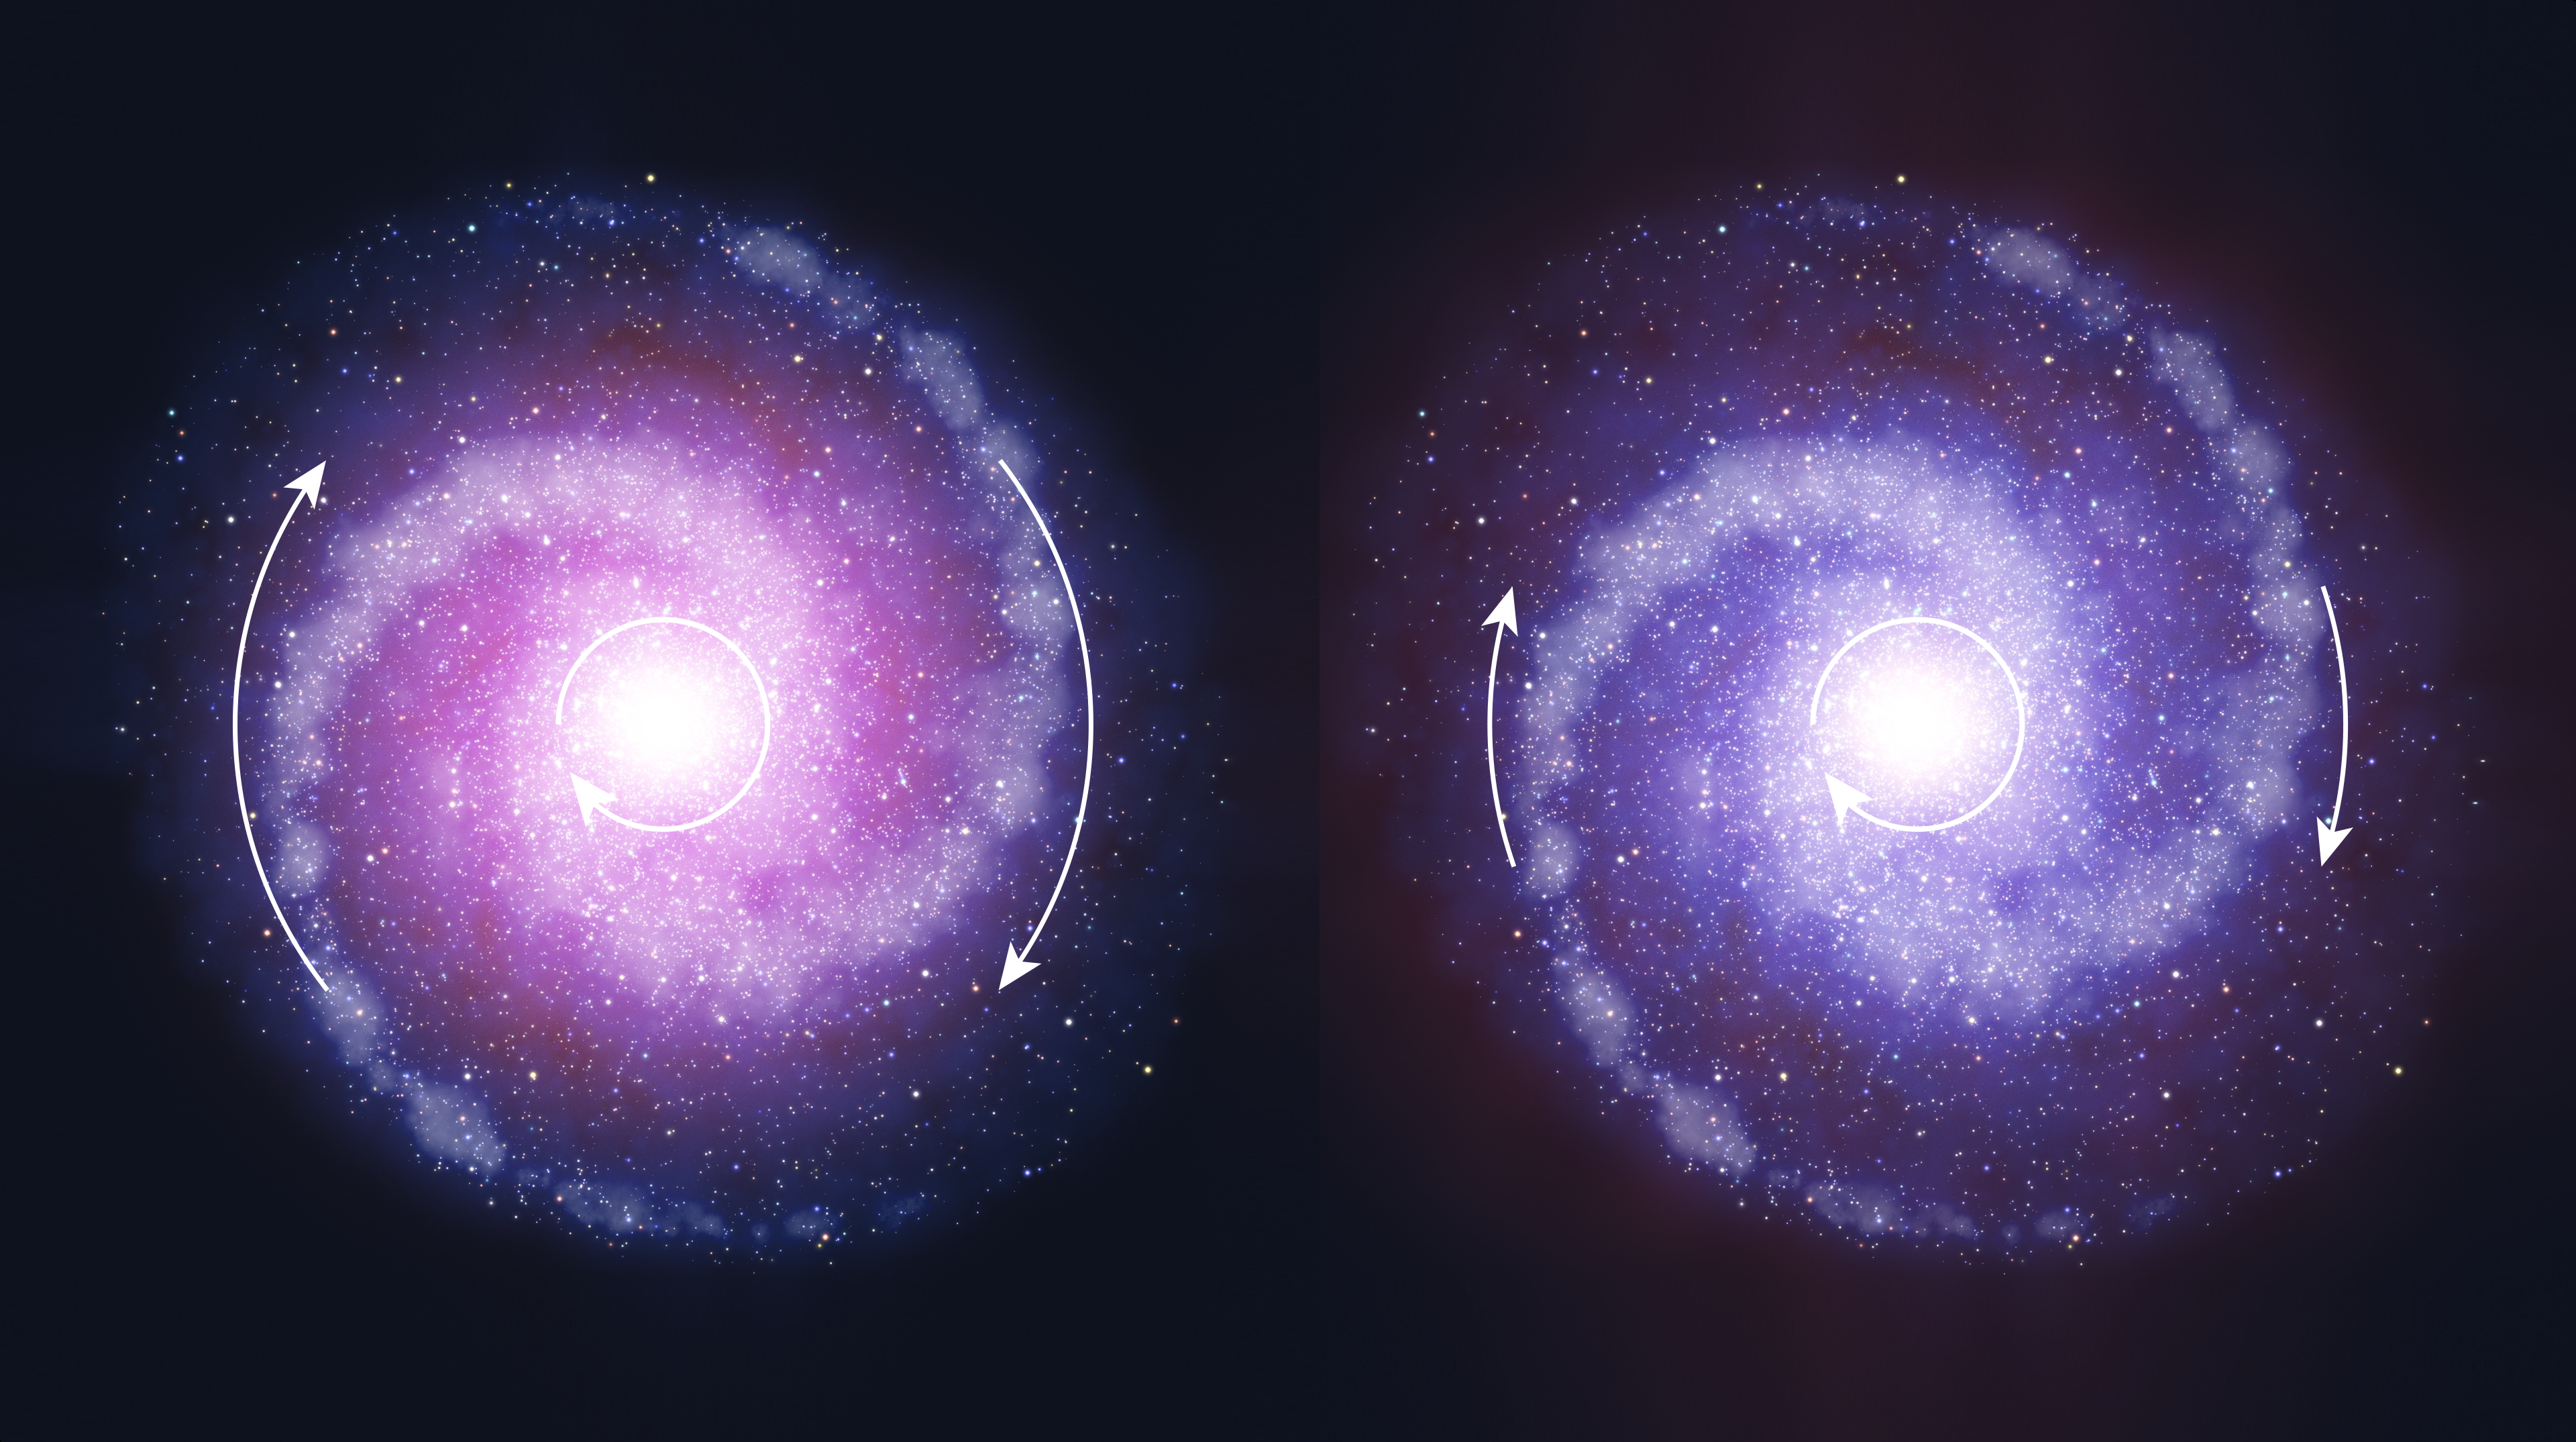

Comparison of rotating disc galaxies in the distant Universe and the present day

Schematic representation of rotating disc galaxies in the early Universe (right) and the present day (left). Observations with ESO's Very Large Telescope suggest that such massive star-forming disc galaxies in the early Universe were less influenced by dark matter (shown in red), as it was less concentrated. As a result the outer parts of distant galaxies rotate more slowly than comparable regions of galaxies in the local Universe.

Credit: ESO/L. Calçada